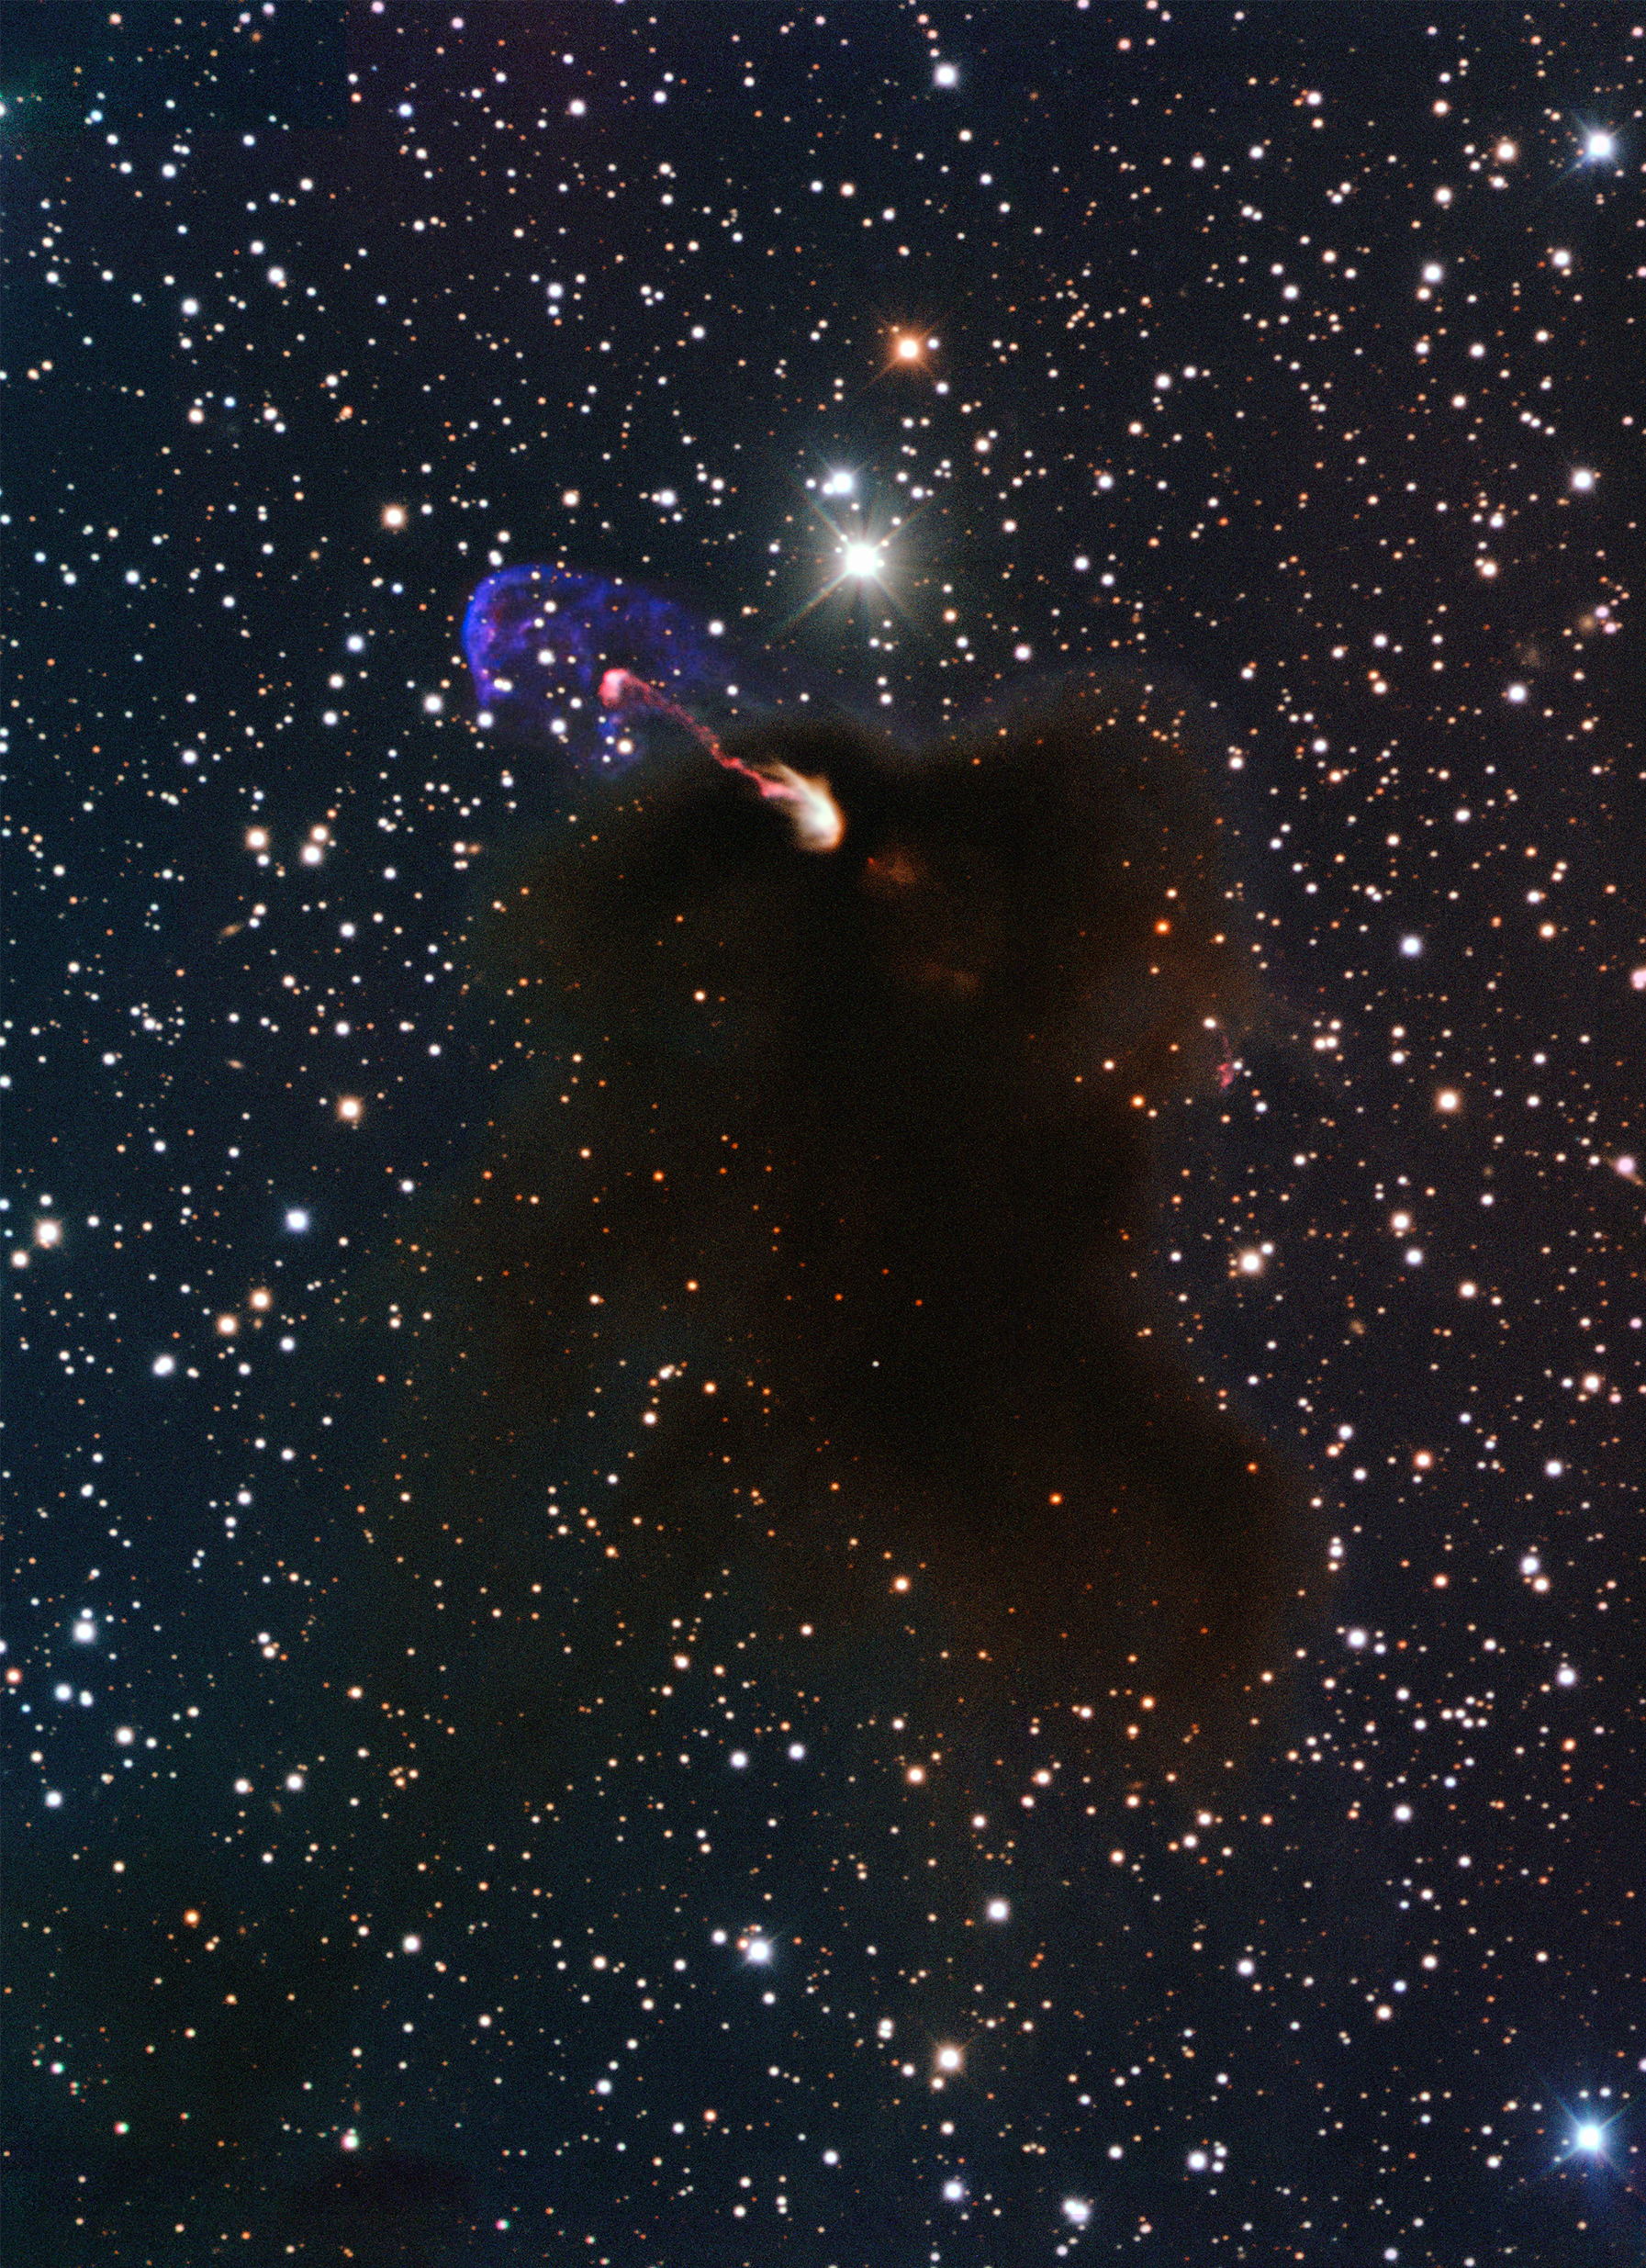

The Herbig-Haro object HH 46/47 seen with ESO’s New Technology Telescope

This image from ESO's New Technology Telescope at the La Silla Observatory in Chile shows the Herbig-Haro object HH 46/47 as jets emerging from a star-forming dark cloud. This object was the target of a study using ALMA during the Early Science phase.

Credit: ESO/Bo Reipurth